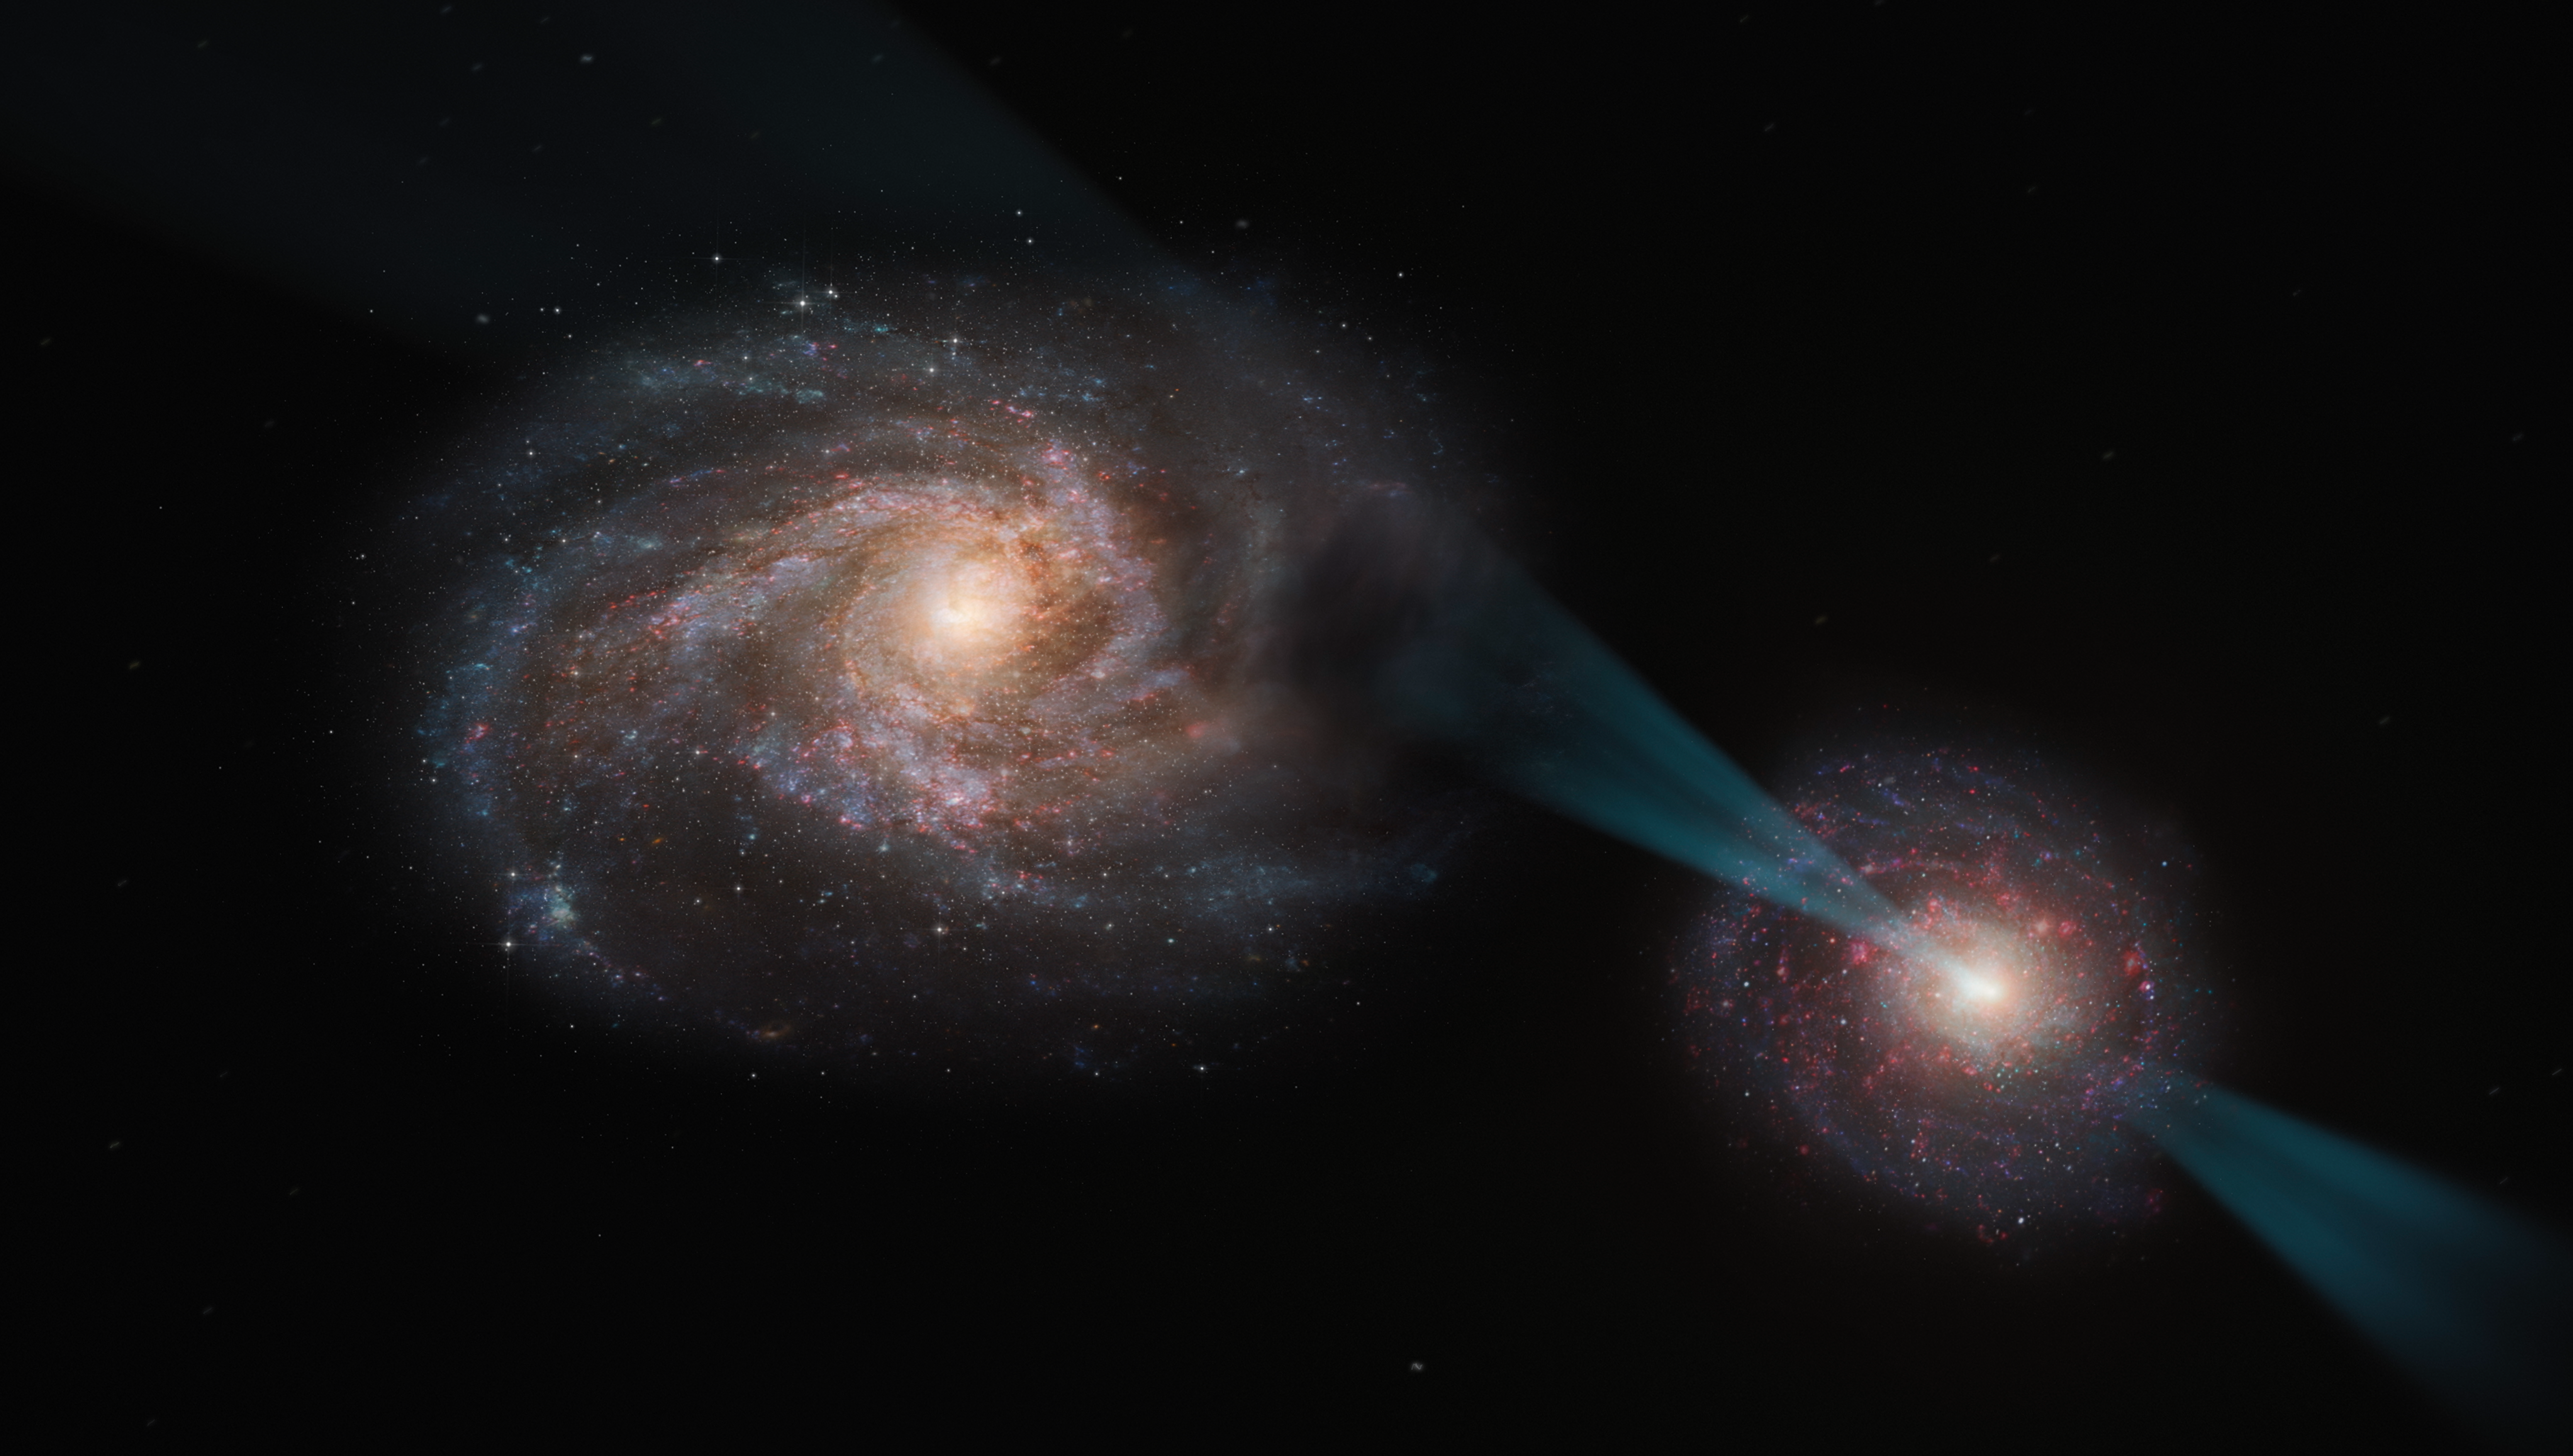

Artist’s impression of a ‘cosmic joust’

This artist's impression shows a ‘cosmic joust’ –– a galactic merger in which the galaxy on the right hosts a quasar at its core. This quasar is powered by a supermassive black hole swallowing up material around it and emitting a powerful cone of radiation, piercing the other galaxy like a lance.

As this radiation interacts with the galaxy on the left, it disrupts the clouds of gas and dust within, leaving behind only the smallest and densest regions. These regions are likely rendered incapable of star formation after the process.

Credit: ESO/M. Kornmesser